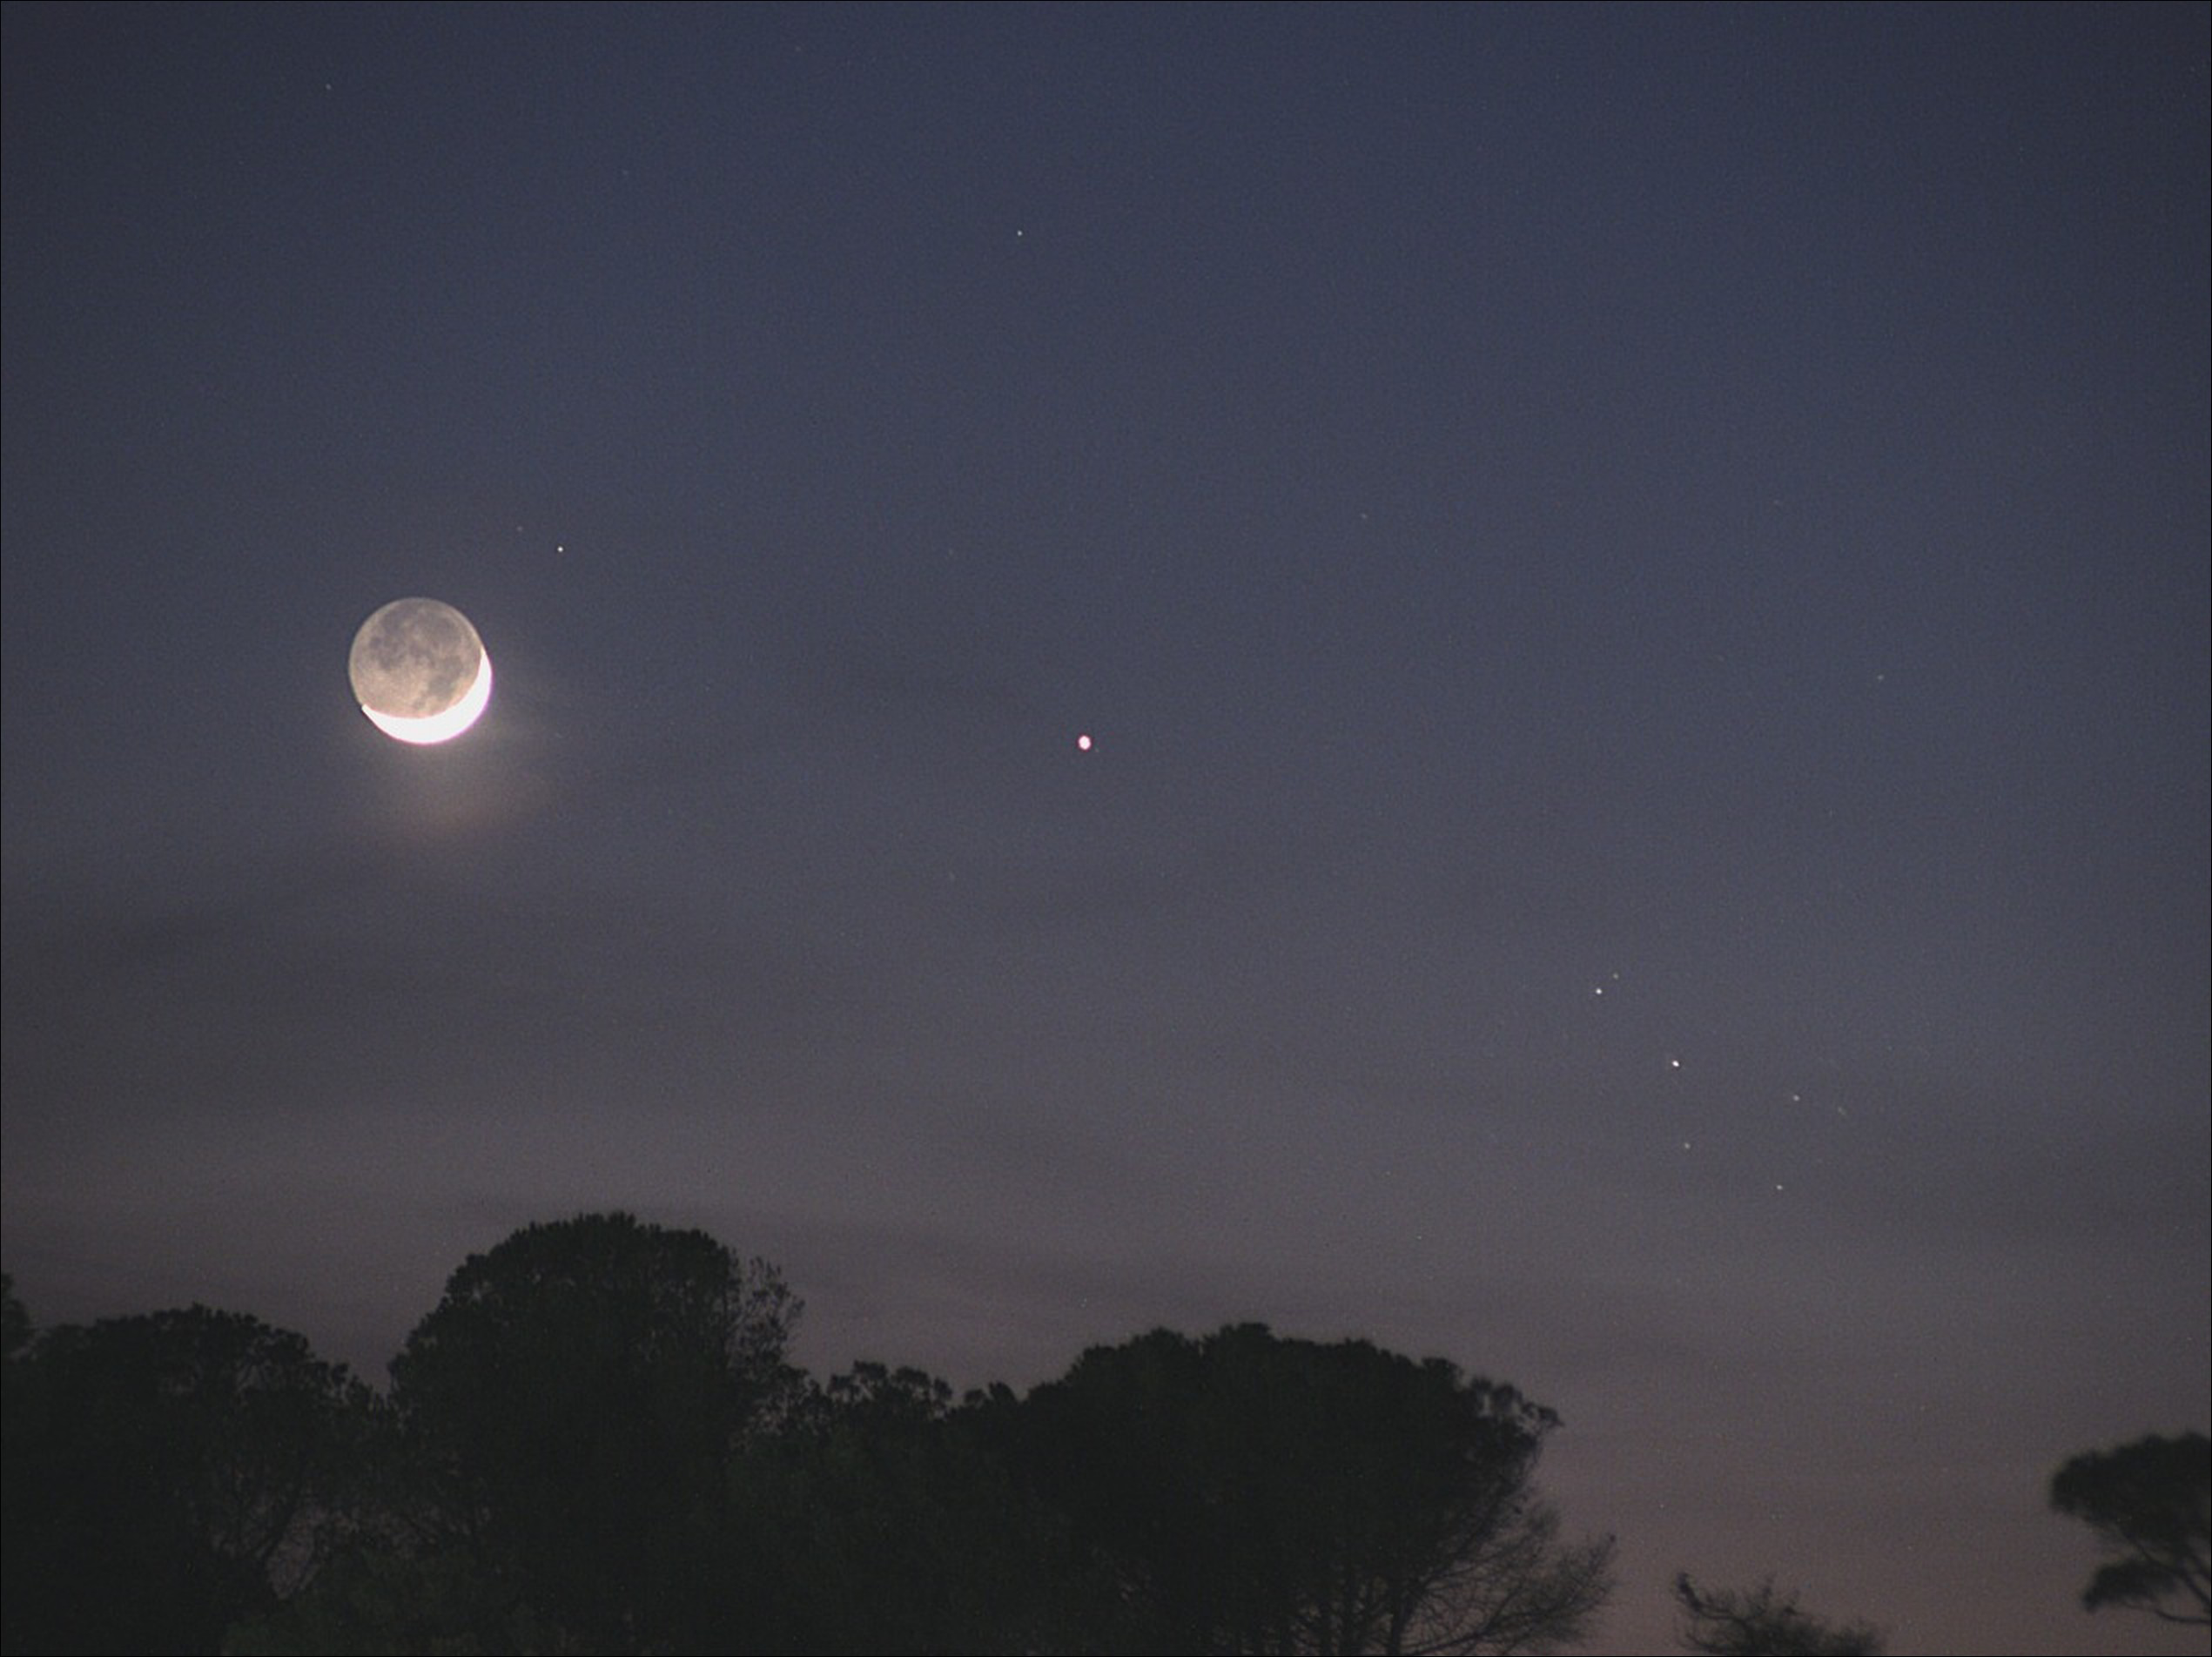

Moon-Mercury-Pleiades Conjunction

Image title: Moon-Mercury-Pleiades Conjunction
Author: Giulio Colombo
Country: Italy

This photograph shows the young lunar crescent, some of the nine brightest stars of the Pleiades (with one behind a cloud) on the right, and the planet Mercury, looking slightly red, in the middle of the image.

This picture is rather suggestive of the idea that the Pleiades might possibly consist of seven stars. However, the viewer is misled by the clouds; five of the stars form a tiny chariot, one is next to the handle, and three are at the other end of the quadrilateral. Eight stars would be clearly visible if there were no clouds.

This configuration of the young Moon next to the Pleiades is visible only in the northern hemisphere spring. Thus it was used by the ancient Babylonians to determine the second month of their year and to judge whether or not an intercalary month was necessary. At least as early as the second millennium before the common era, the Babylonians used several asterisms for each month, with another one of them reappearing every five days after invisibility during daylight. To determine the necessity of intercalation in order to synchronise the solar and the lunar year, the Babylonians used several asterisms, not only the Pleiades. For instance, they also made use of the bright stars Arcturus and Sirius, and they observed a configuration with the Moon as well as heliacal phenomena. The modern Jewish and modern Islamic traditions still make use of some of the Babylonian astronomical rules. However, given that the constellations have shifted as a result of precession, and the fact that nowadays we also have computational means to calculate our calendars, this configuration of the small crescent Moon and the Pleiades is less useful, though it remains exceptionally beautiful. Thus the ancient Babylonian and middle Babylonian tradition survives only rudimentarily. Furthermore, it is unlikely that it is depicted in the Nebra Disc from Bronze Age Europe, as has long been claimed.

This image was taken on Elba Island, Italy, in May 2022.

Also see image in Zenodo: https://doi.org/10.5281/zenodo.7425575

Credit: Giulio Colombo/IAU OAE